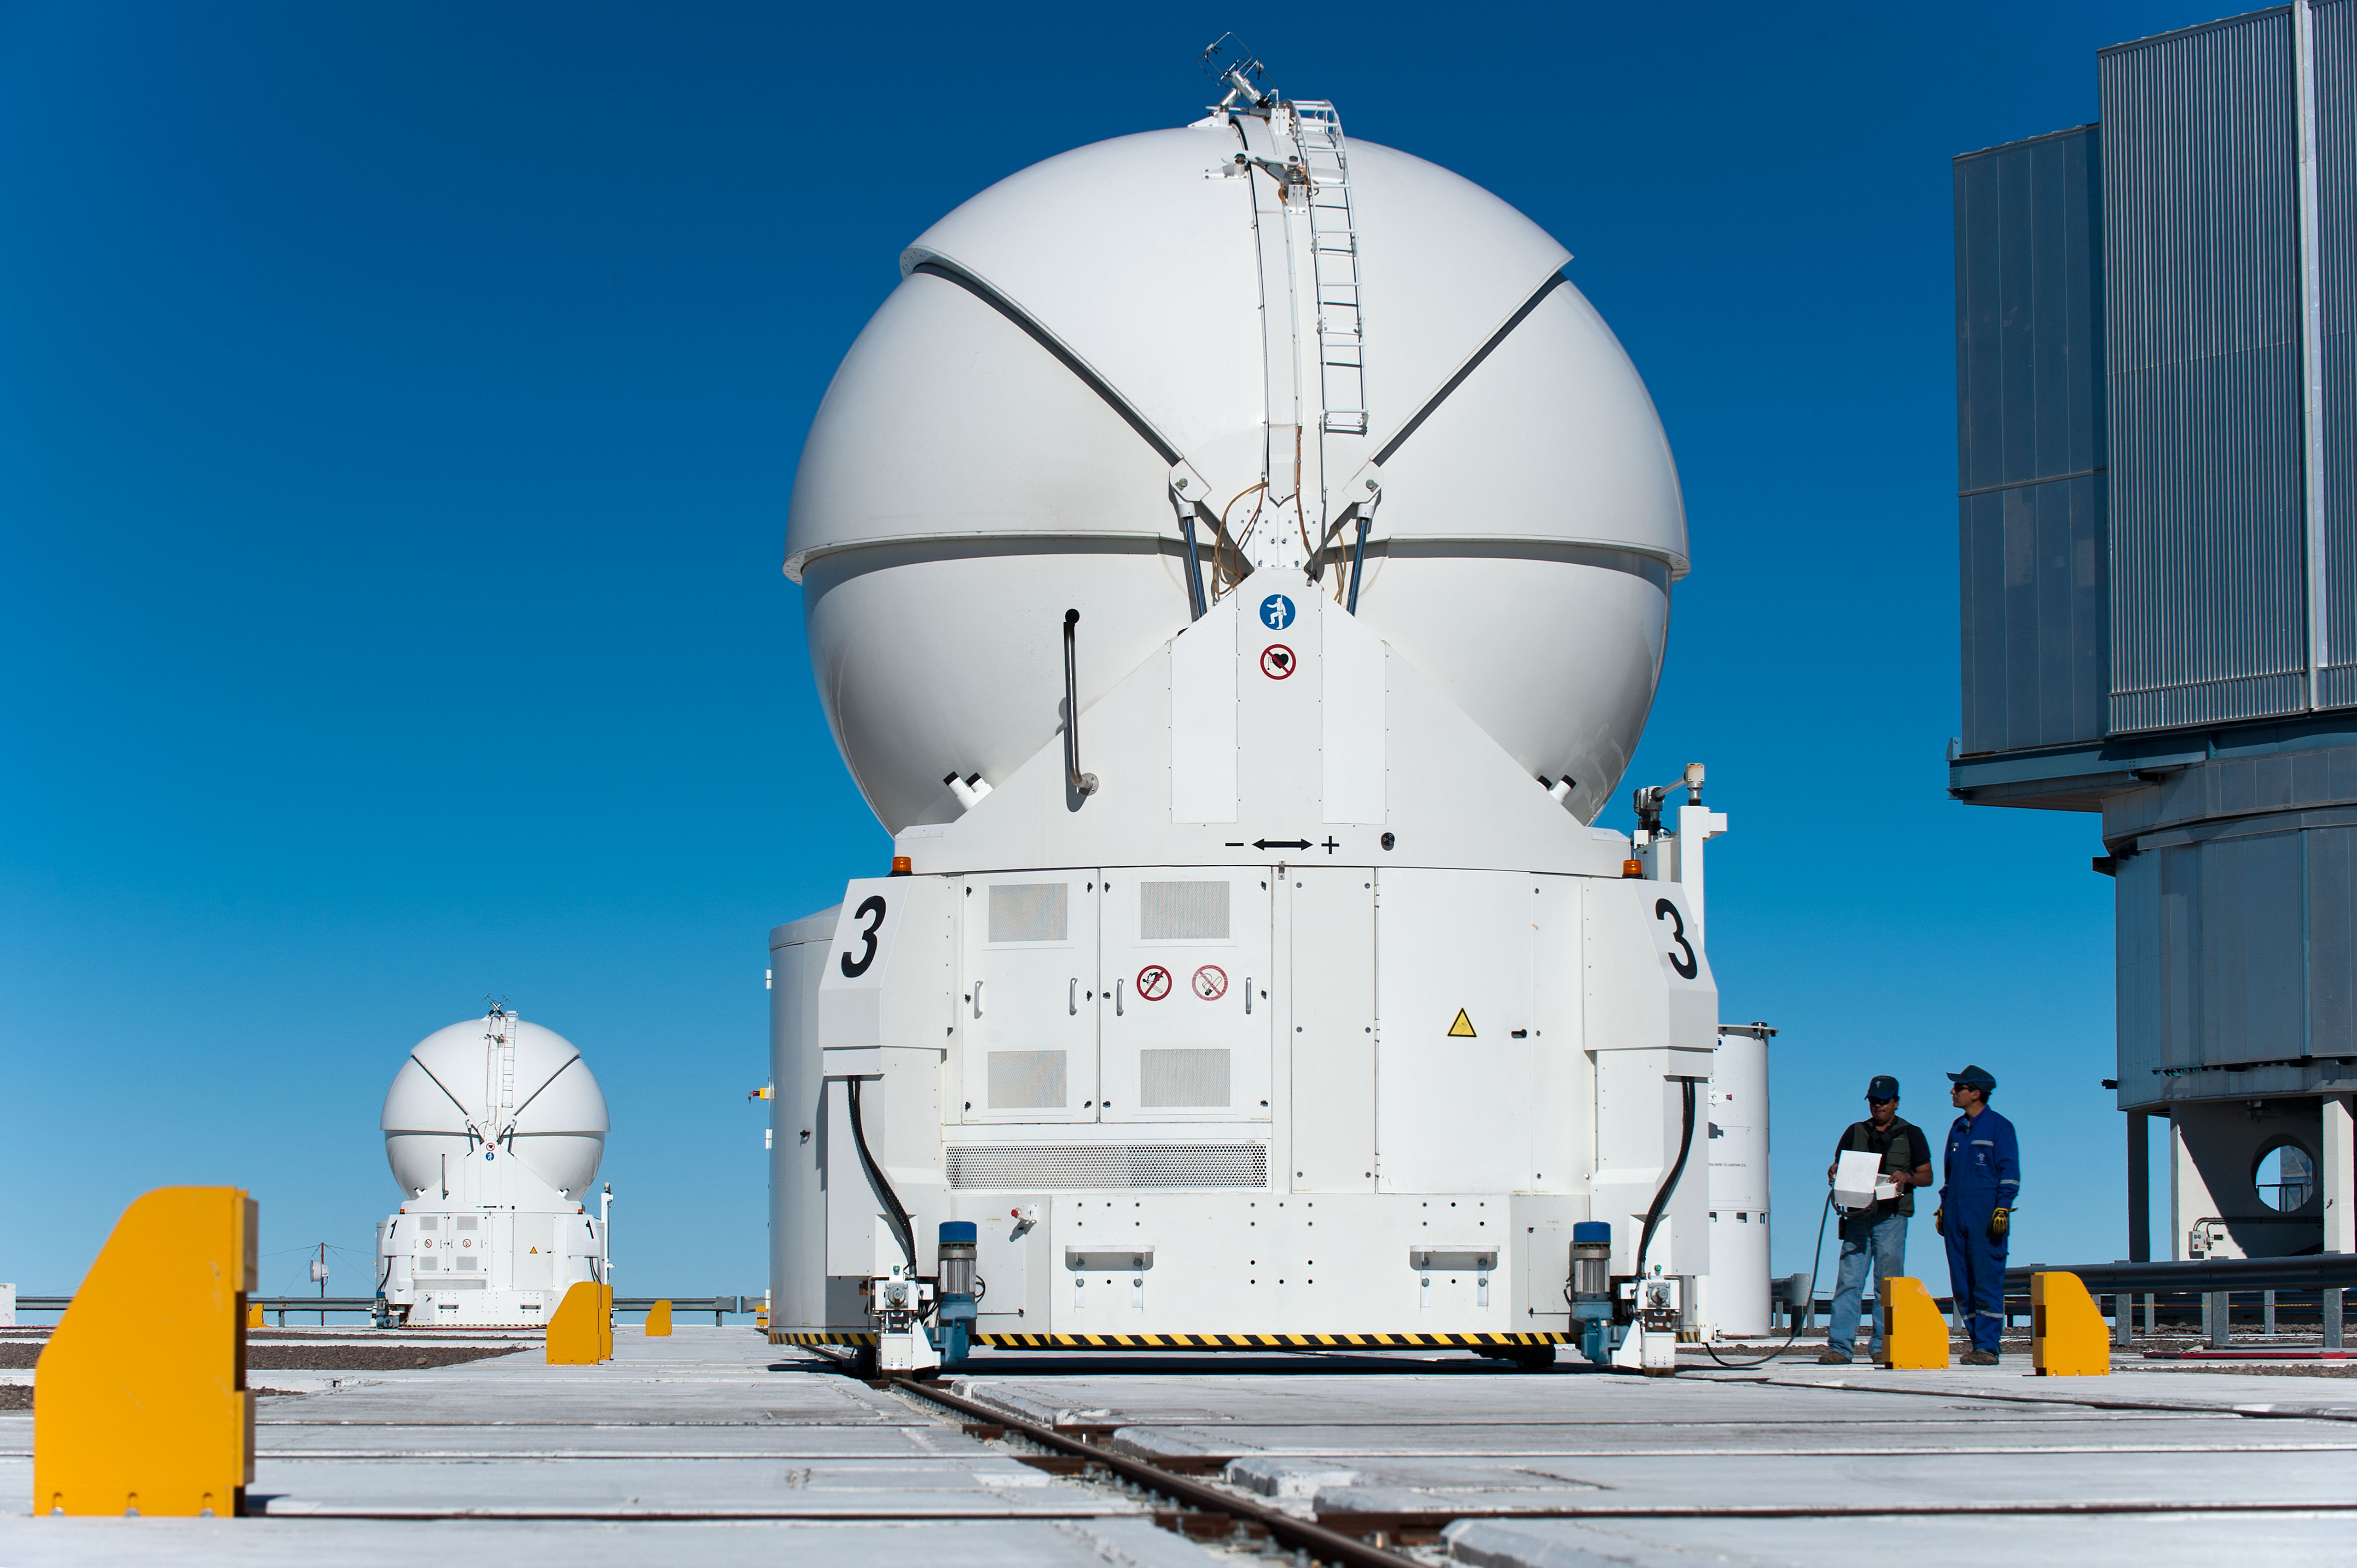

VLT Auxiliary Telescope 3

VLT Auxillary Telescope 3 being moved for interferometry.

Credit: ESO/Max Alexander